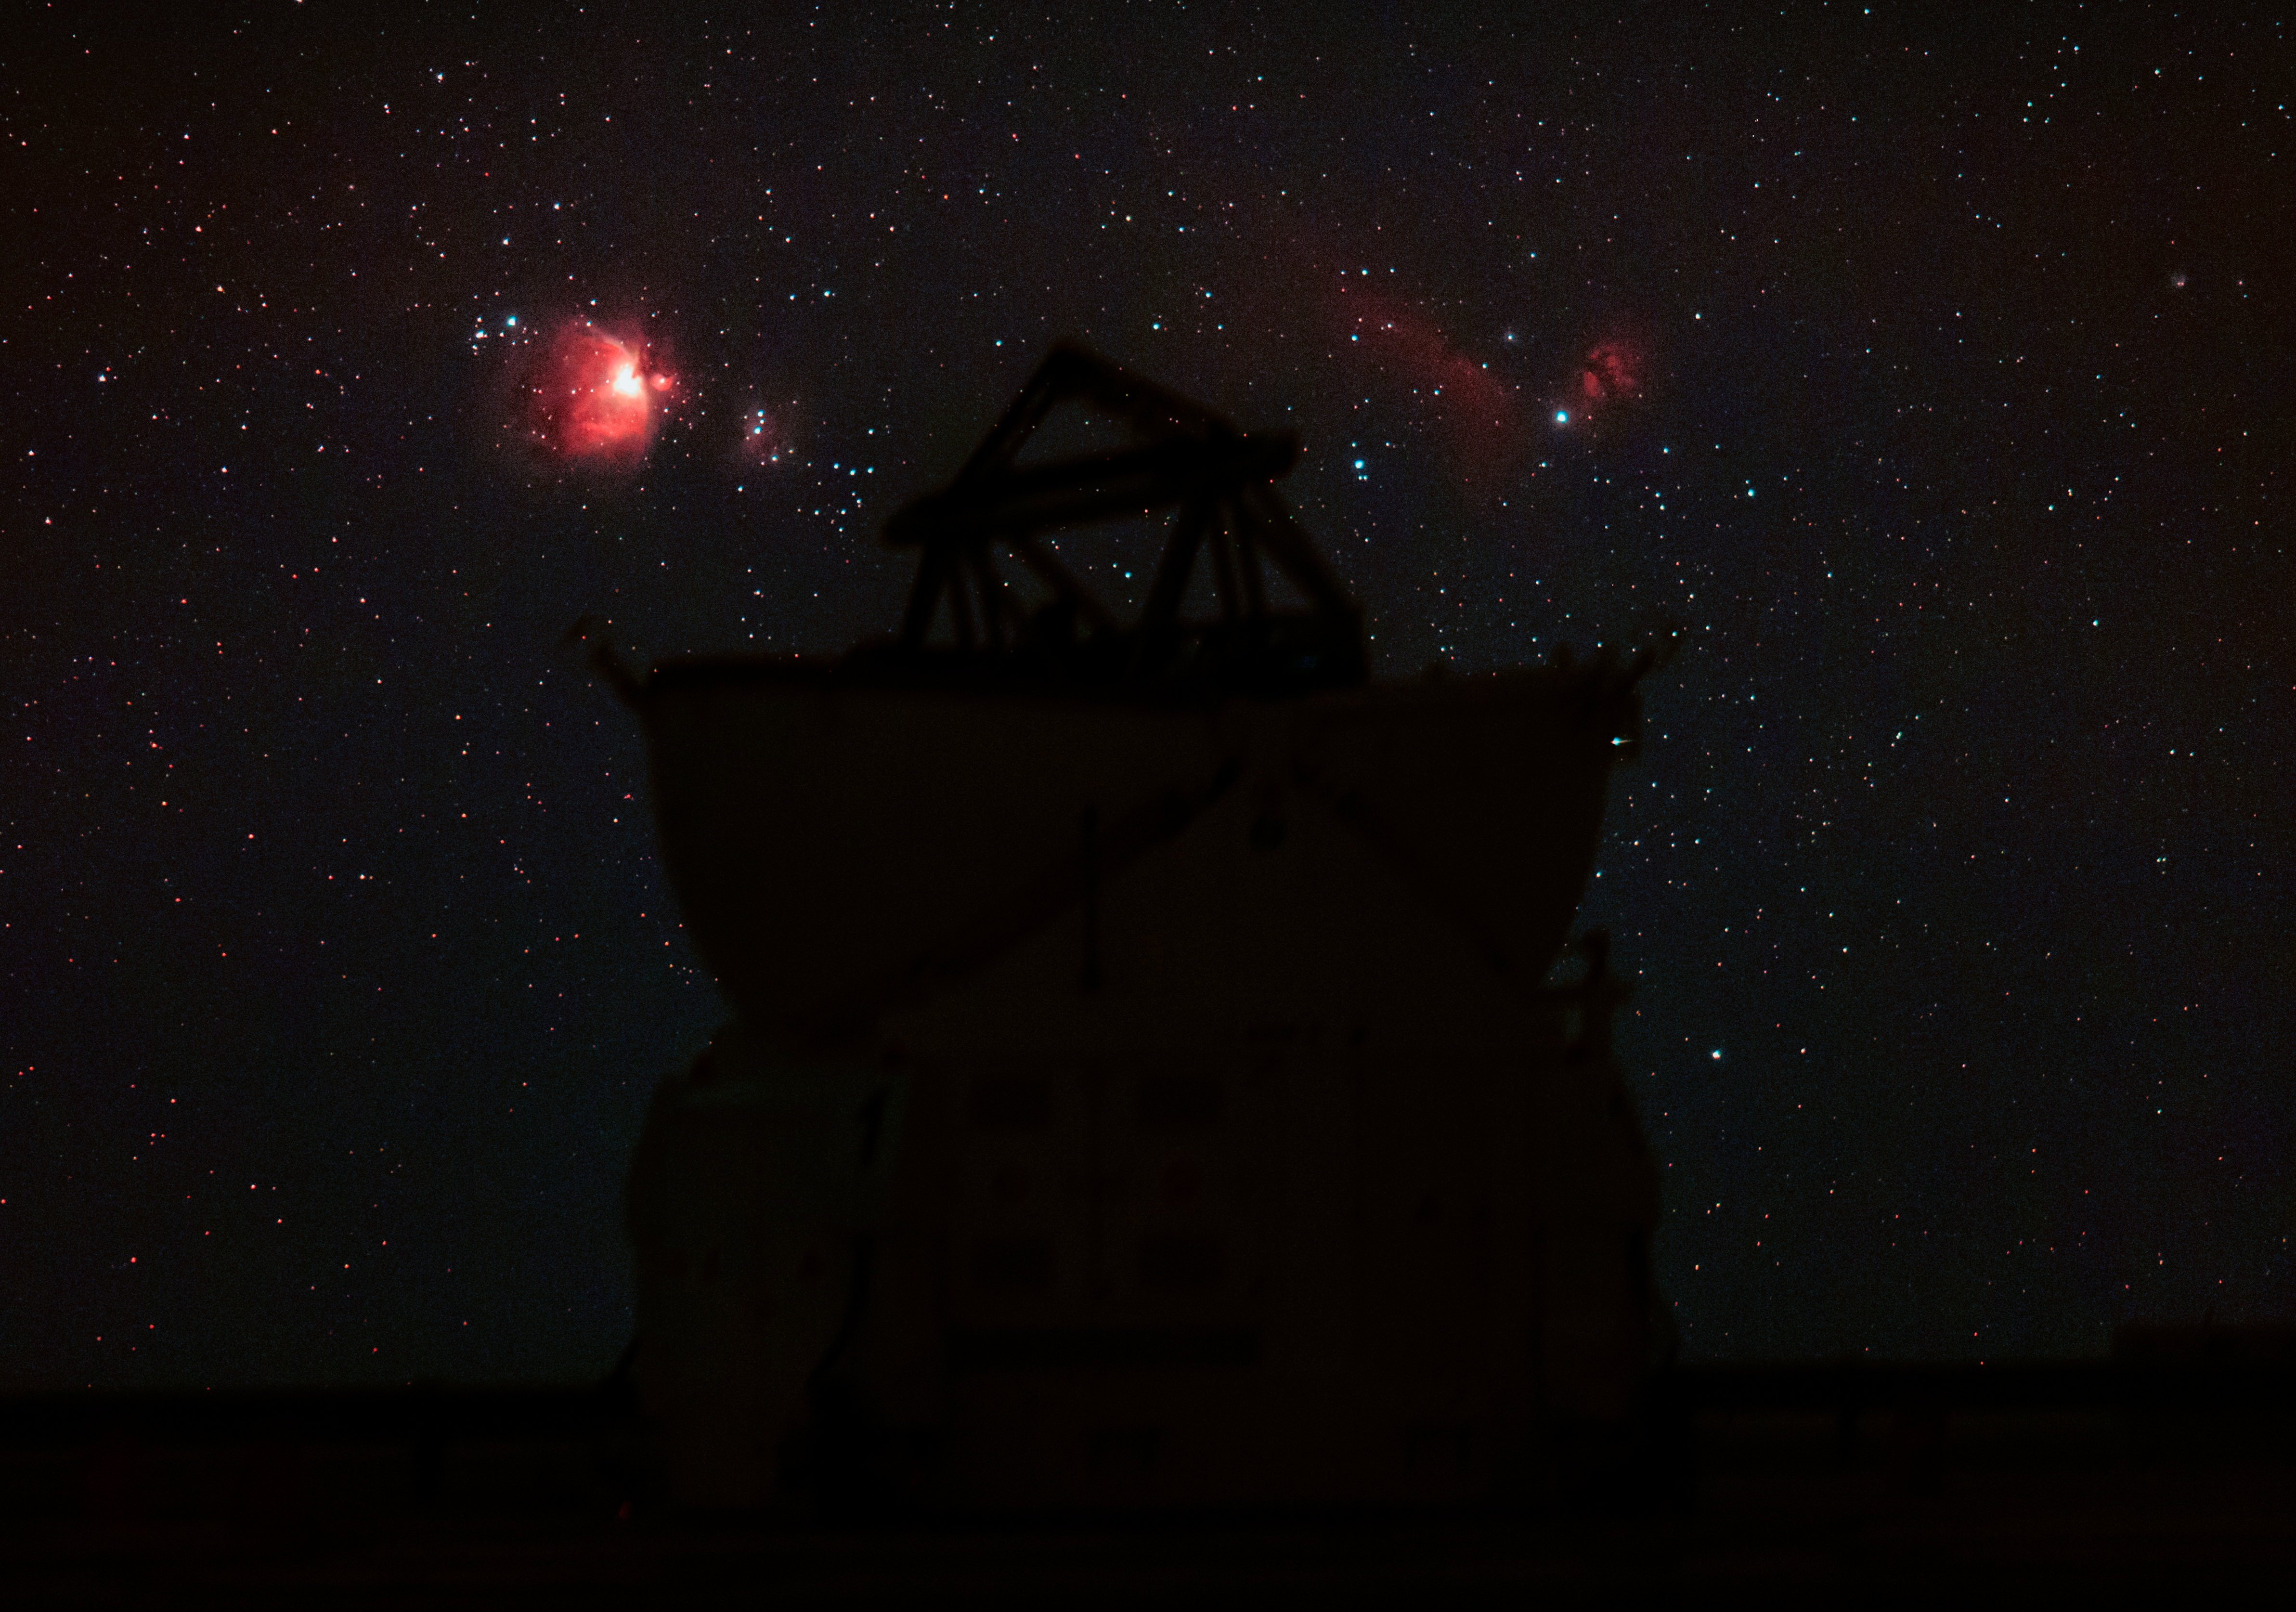

Ultra HD Expedition day 5: Orion and Horsehead Nebula over the VLT

The Orion Nebula and the Horsehead Nebula visible in a single exposure over one of the Auxiliary Telescopes of the Very Large Telescope (VLT) in Paranal.

Credit: ESO/B.Tafreshi (twanight.org)